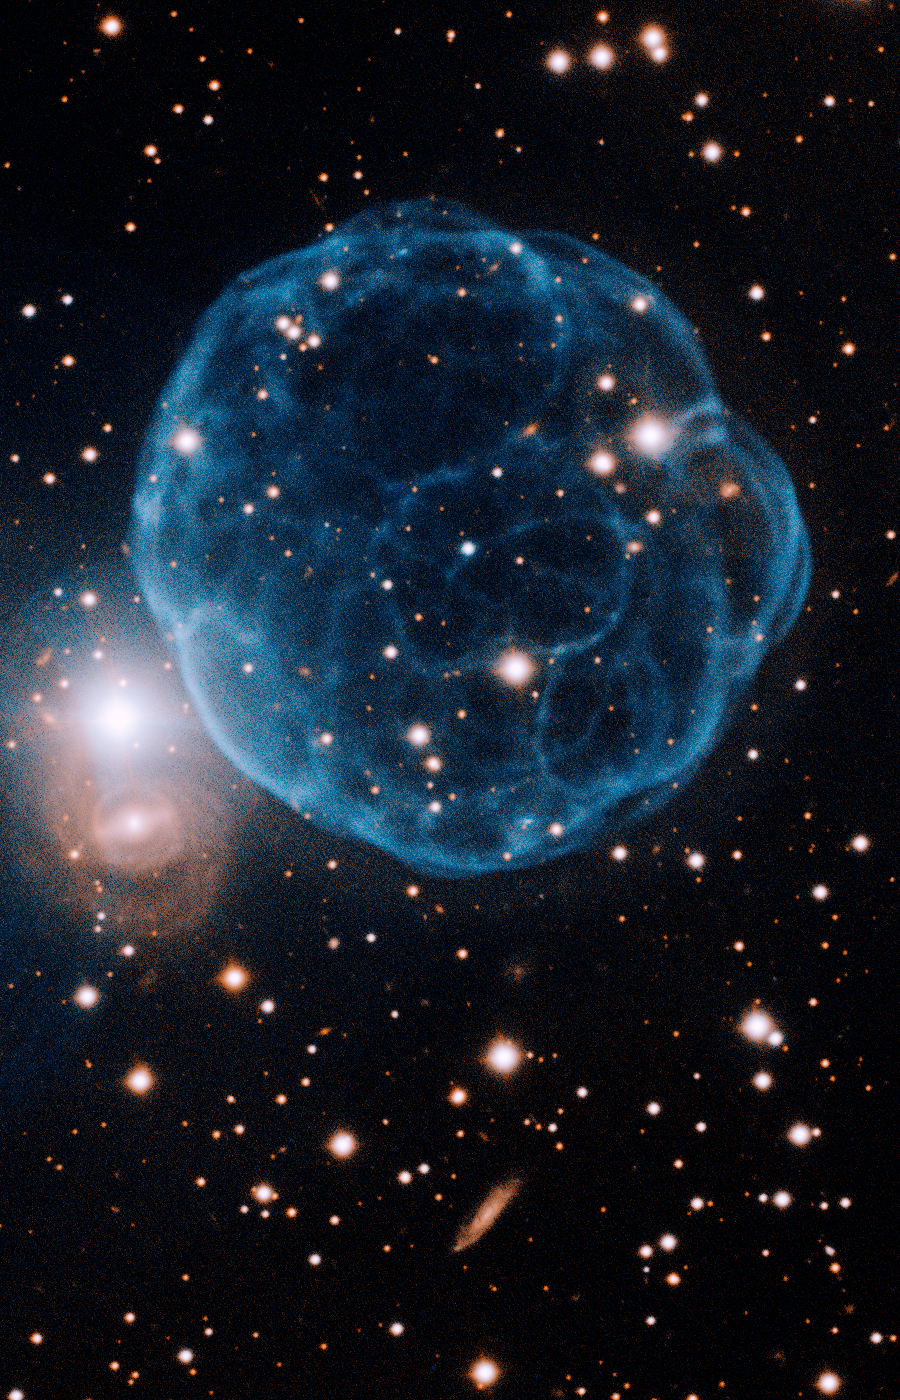

k61 Planetary Nebula

Gemini Observatory image of Kronberger 61 showing the ionized shell of expelled gas resembling a soccer ball. The light of the nebula is primarily due to ionized oxygen (oxygen-III) emission and its central star can be seen as the slightly bluer star very close to the center of the nebula. The field of view is 2.2 x 3.4 arcminutes with north up (rotated 22 degrees west of north). Image processing by Travis Rector, University of Alaska Anchorage. A color composite image, it consists of two narrow-band images (O-III and Hydrogen-alpha with three, 500-second integrations each) obtained with the Gemini Multi-Object Spectrograph (GMOS) on the Gemini North telescope on Mauna Kea in Hawai‘i. Below the bright star at left is a barred spiral galaxy in the distant background, careful inspection will reveal several additional distant galaxies in the image.

Credit: International Gemini Observatory/AURA